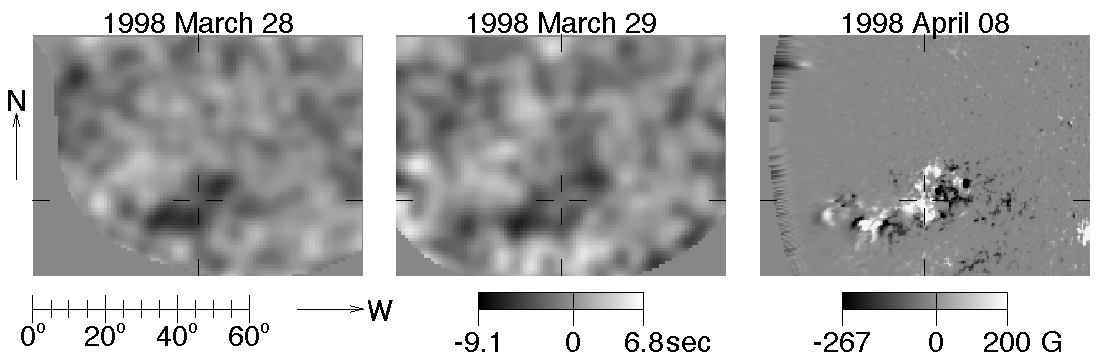

Active region NOAA AR 8194

This picture of the active region NOAA AR 8194 shows seismic images just before (left frame) and during (center) its passage across the far-side solar meridian, on 27 and 28 March 1998, respectively. The right frame shows an NSO/Kitt Peak magnetogram of AR 8194 ten days later, when the region has passed onto the visible disk of the Sun. See the article in the NOAO June 2000 newsletter.

Credit: Charlie Lindsey, Doug Braun, SPRC/NSO/AURA/NSF